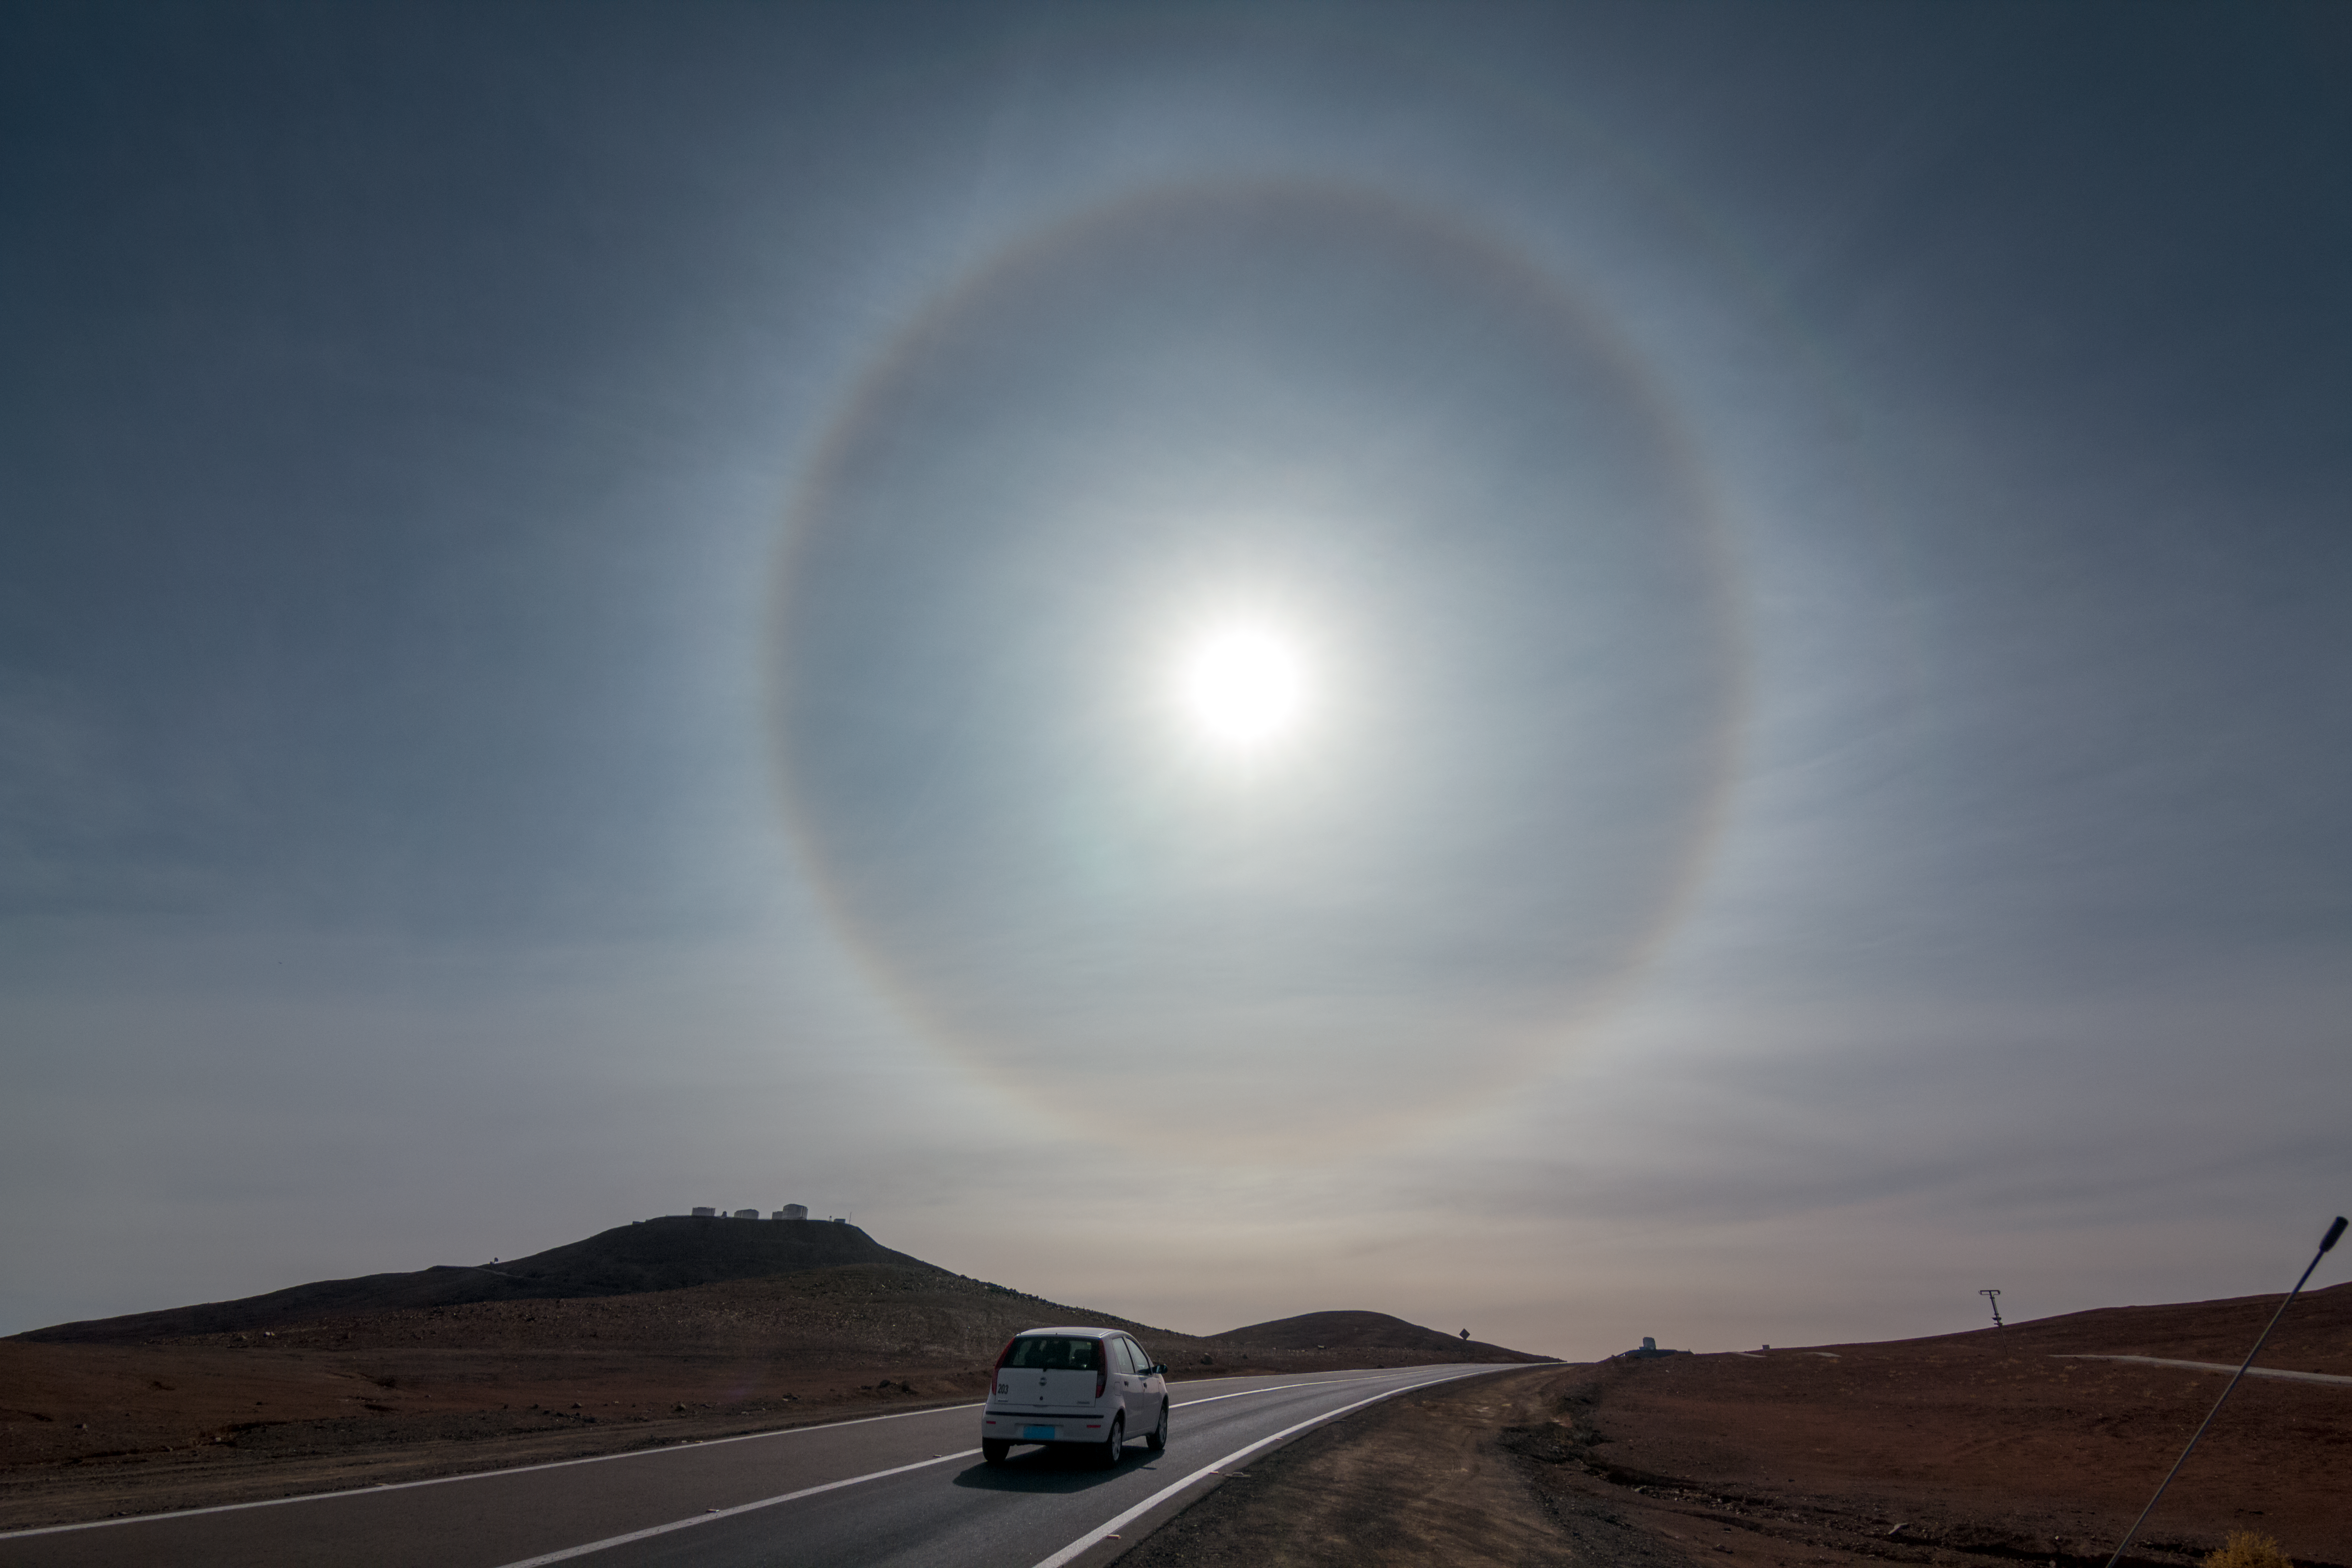

Halo over Paranal

A halo of light appears above ESO's Paranal Observatory and the Very Large Telescope (VLT). The phenomena, sometimes called a Winter Halo, is caused by light passing through ice crystals suspended high up in Earth's atmosphere.

Credit: ESO/J. Girard (djulik.com)